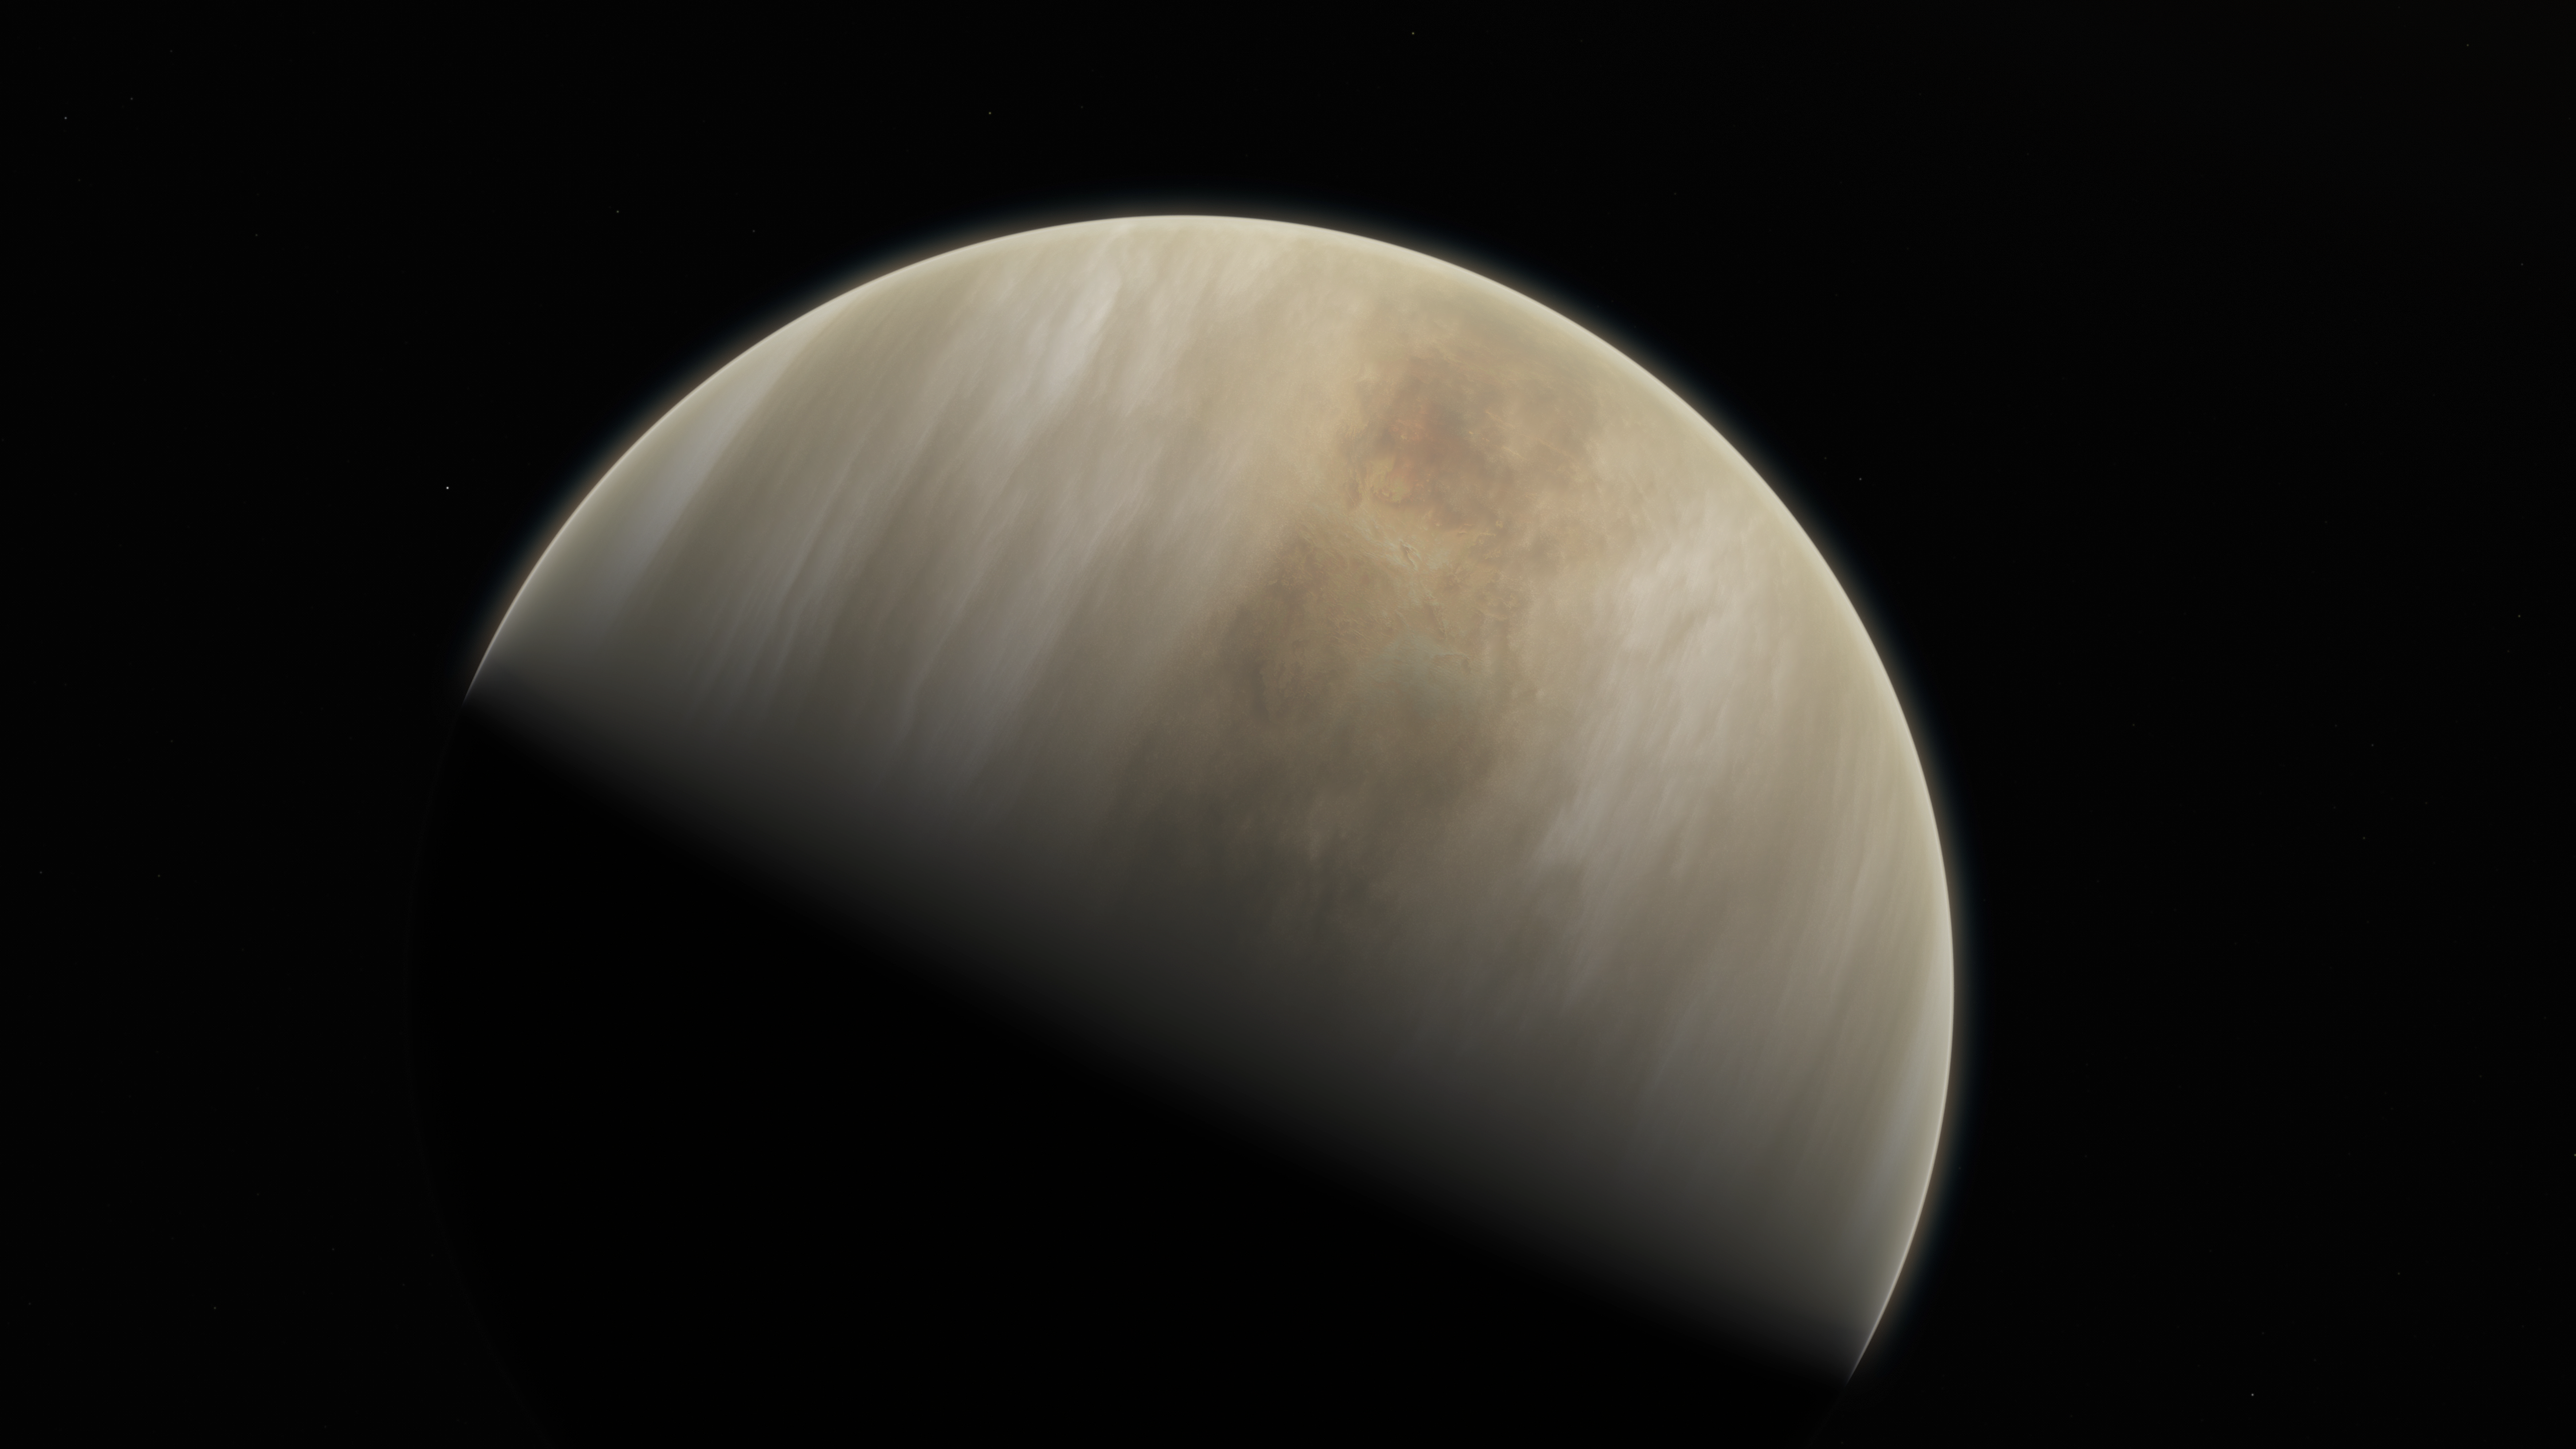

Artistic impression of Venus

This artistic impression depicts our Solar System neighbour Venus, where scientists have confirmed the detection of phosphine molecules. The molecules were detected in the Venusian high clouds in data from the James Clerk Maxwell Telescope and the Atacama Large Millimeter/submillimeter Array, in which ESO is a partner.

Astronomers have speculated for decades that life could exist in Venus’s high clouds. The detection of phosphine could point to such extra-terrestrial “aerial” life.

Credit: ESO/M. Kornmesser & NASA/JPL/Caltech